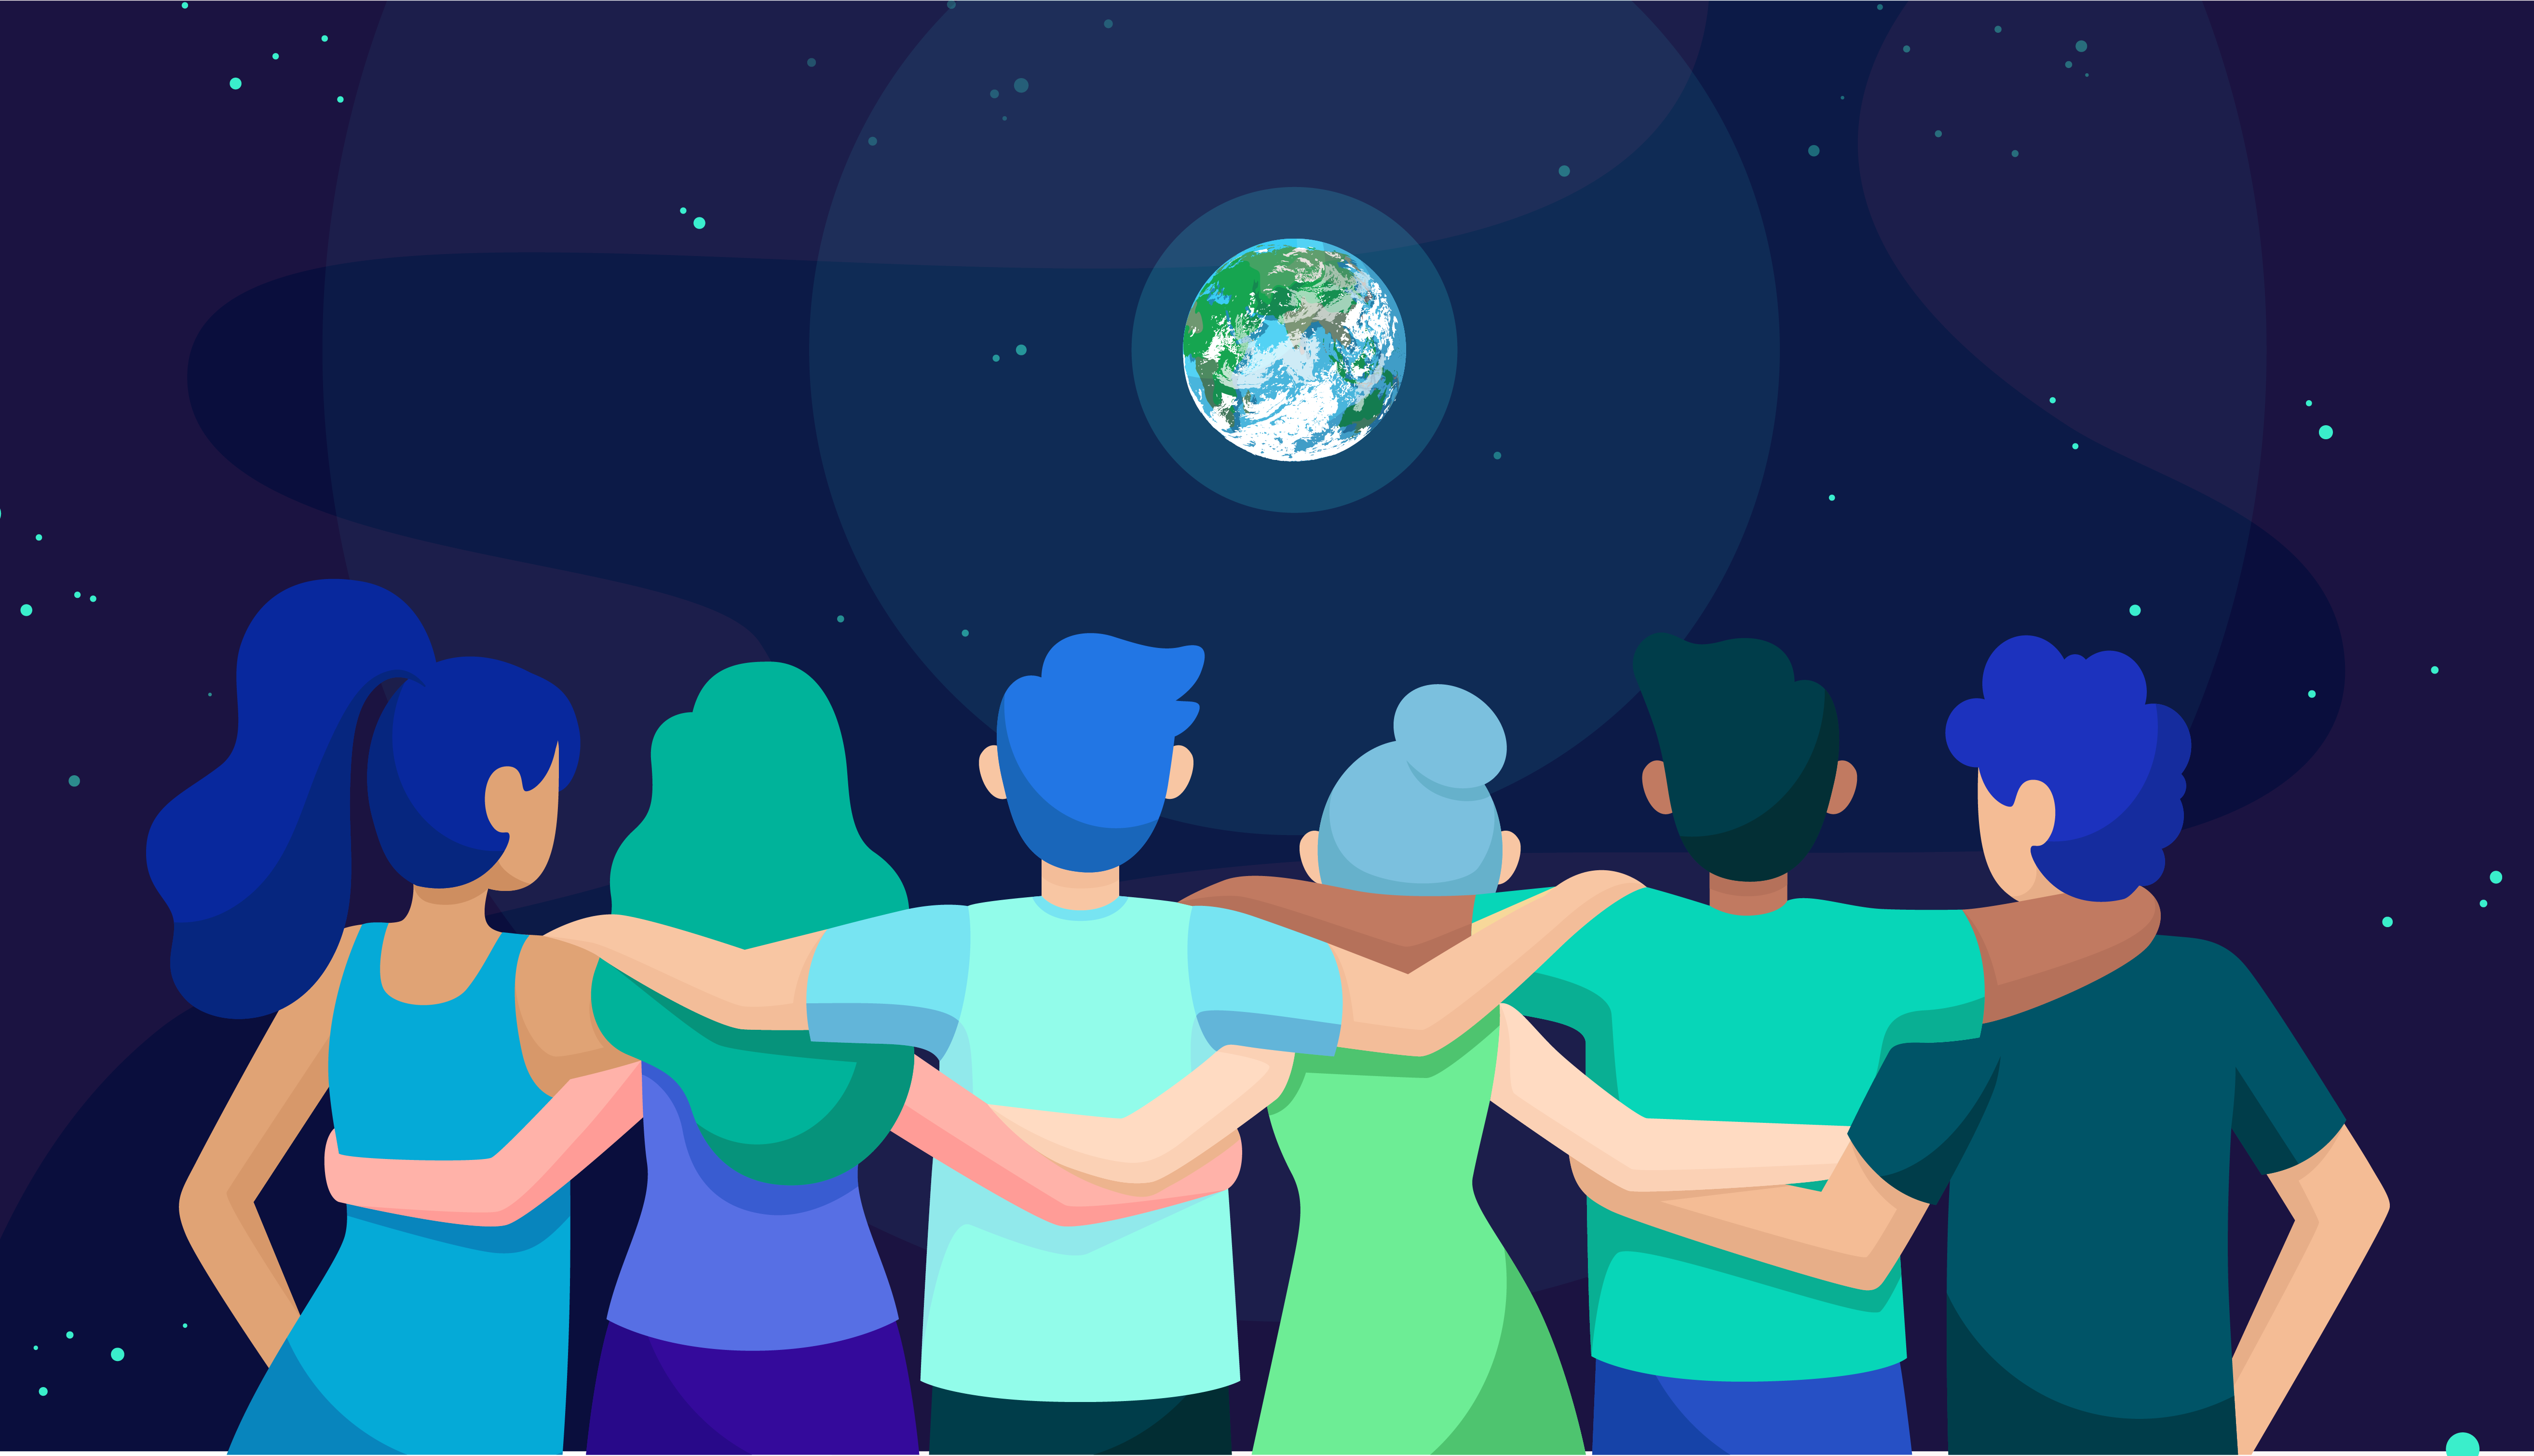

Pale Blue Dot

The IAU stands in solidarity with protesters worldwide, united in rejecting the racist and discriminatory behaviour that blights societies across the globe.

Credit: IAU